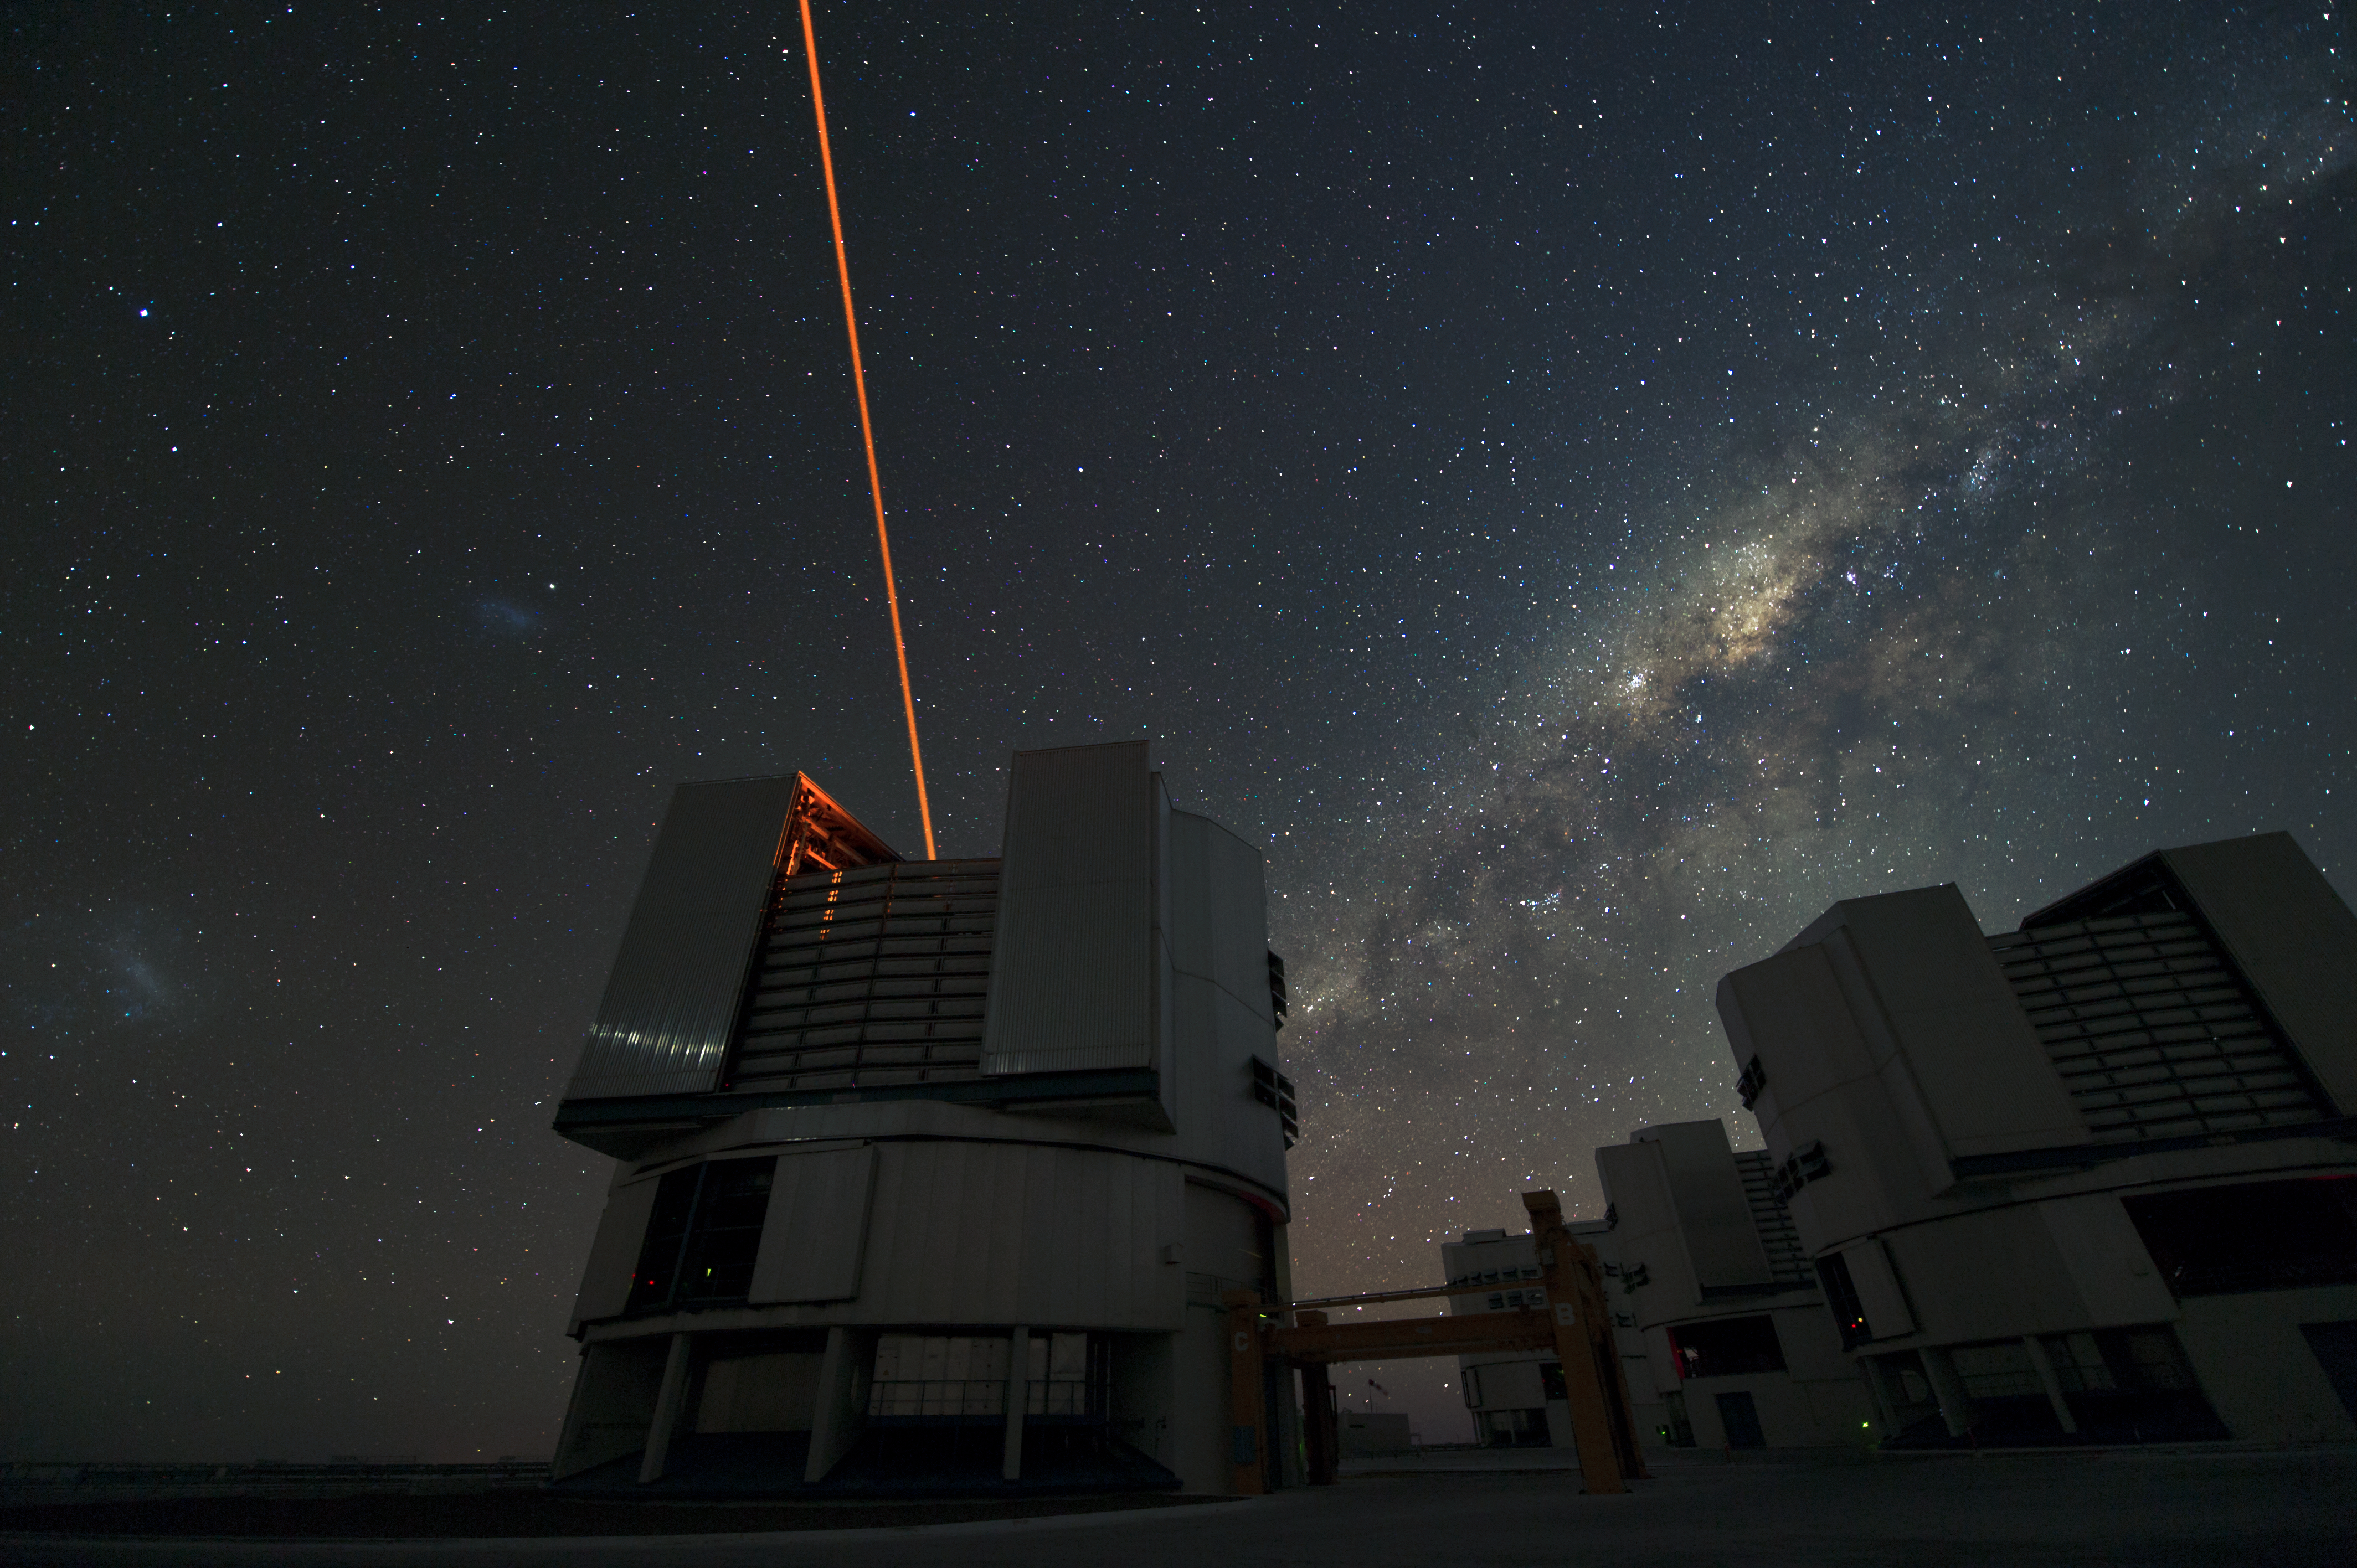

Laser guided stars and the Milky Way

Here we can see a laser guide star as an orange beam, forming an artificial star created for use in astronomical adaptive optics imaging. The Milky Way creates another path in the sky, just above the VLT UTs

Credit: ESO/C. Malin